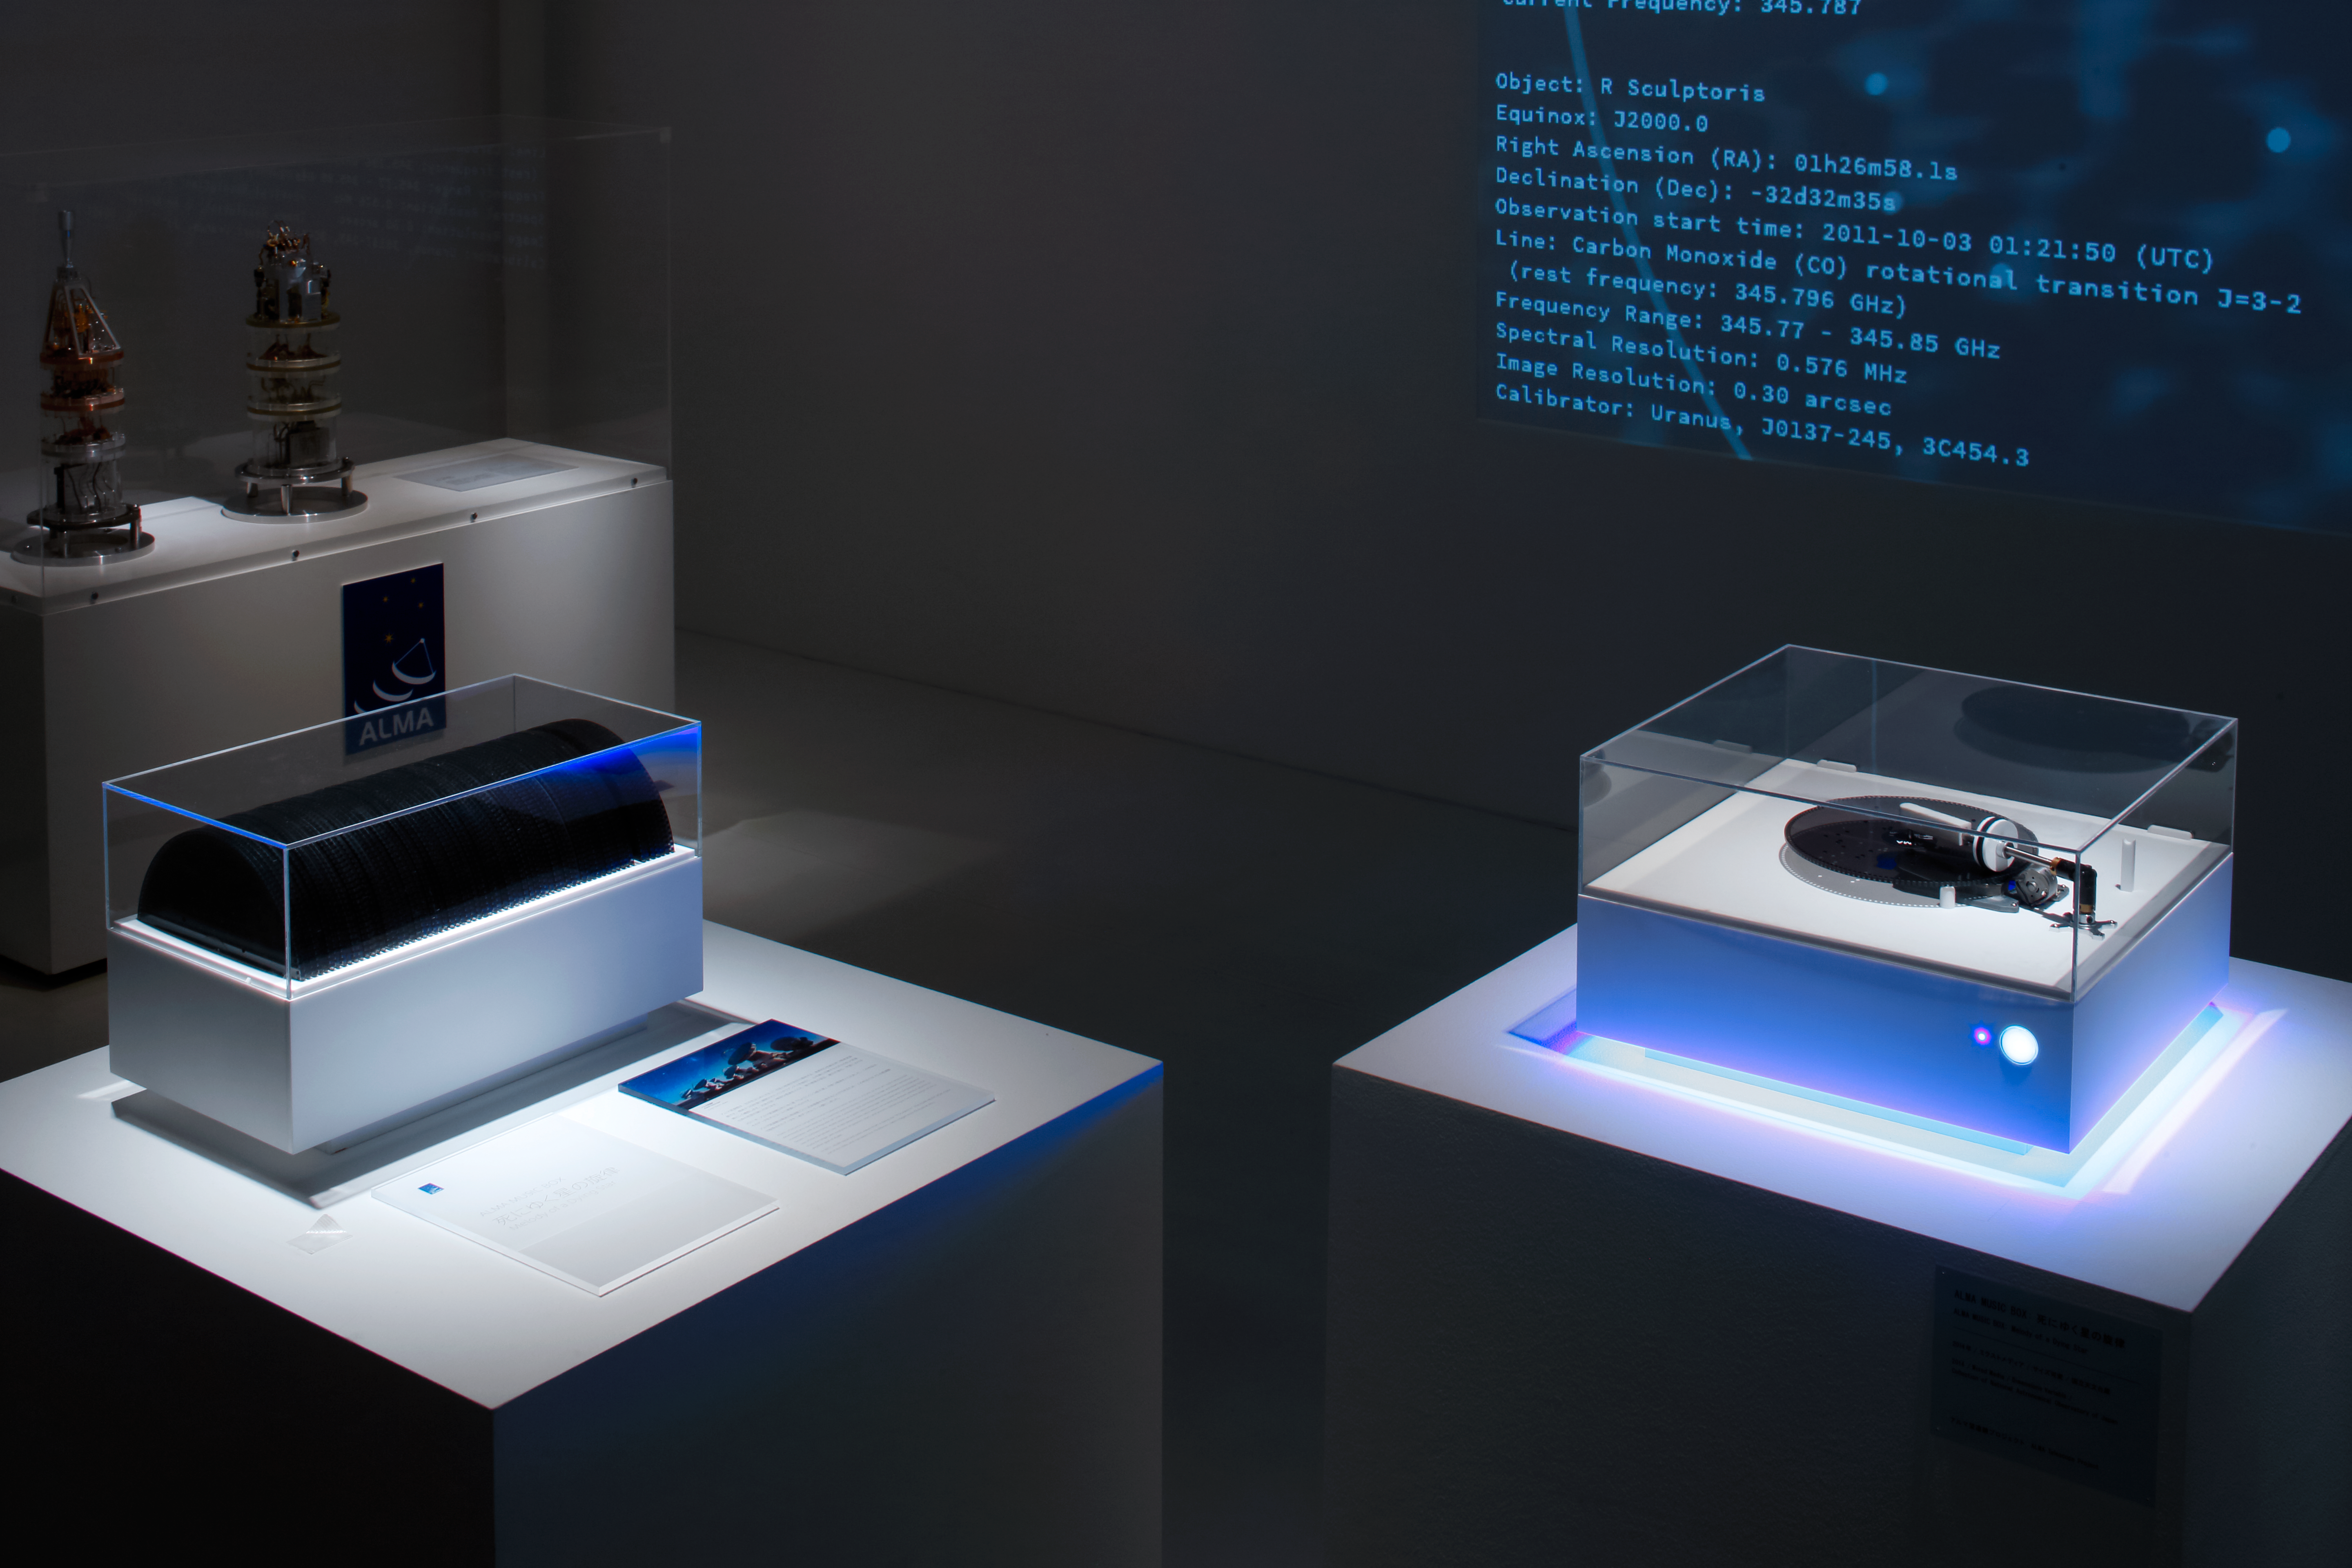

The ALMA music box

The ALMA Music Box plays musical discs inscribed with information from ALMA’s observations of this dying star, based on images taken at 70 different radio frequencies. The Music Box, a collaboration between the National Astronomical Observatory of Japan, PARTY New Yorkand Qosmo, plays 70 musical discs, each corresponding to a different radio frequency observation. The discs feature holes corresponding to points of intensity in the emission.

Credit: ALMA (ESO/NAOJ/NRAO)/Keizo Kioku Courtesy of 21st Century Museum of Contemporary Art, Kanazawa